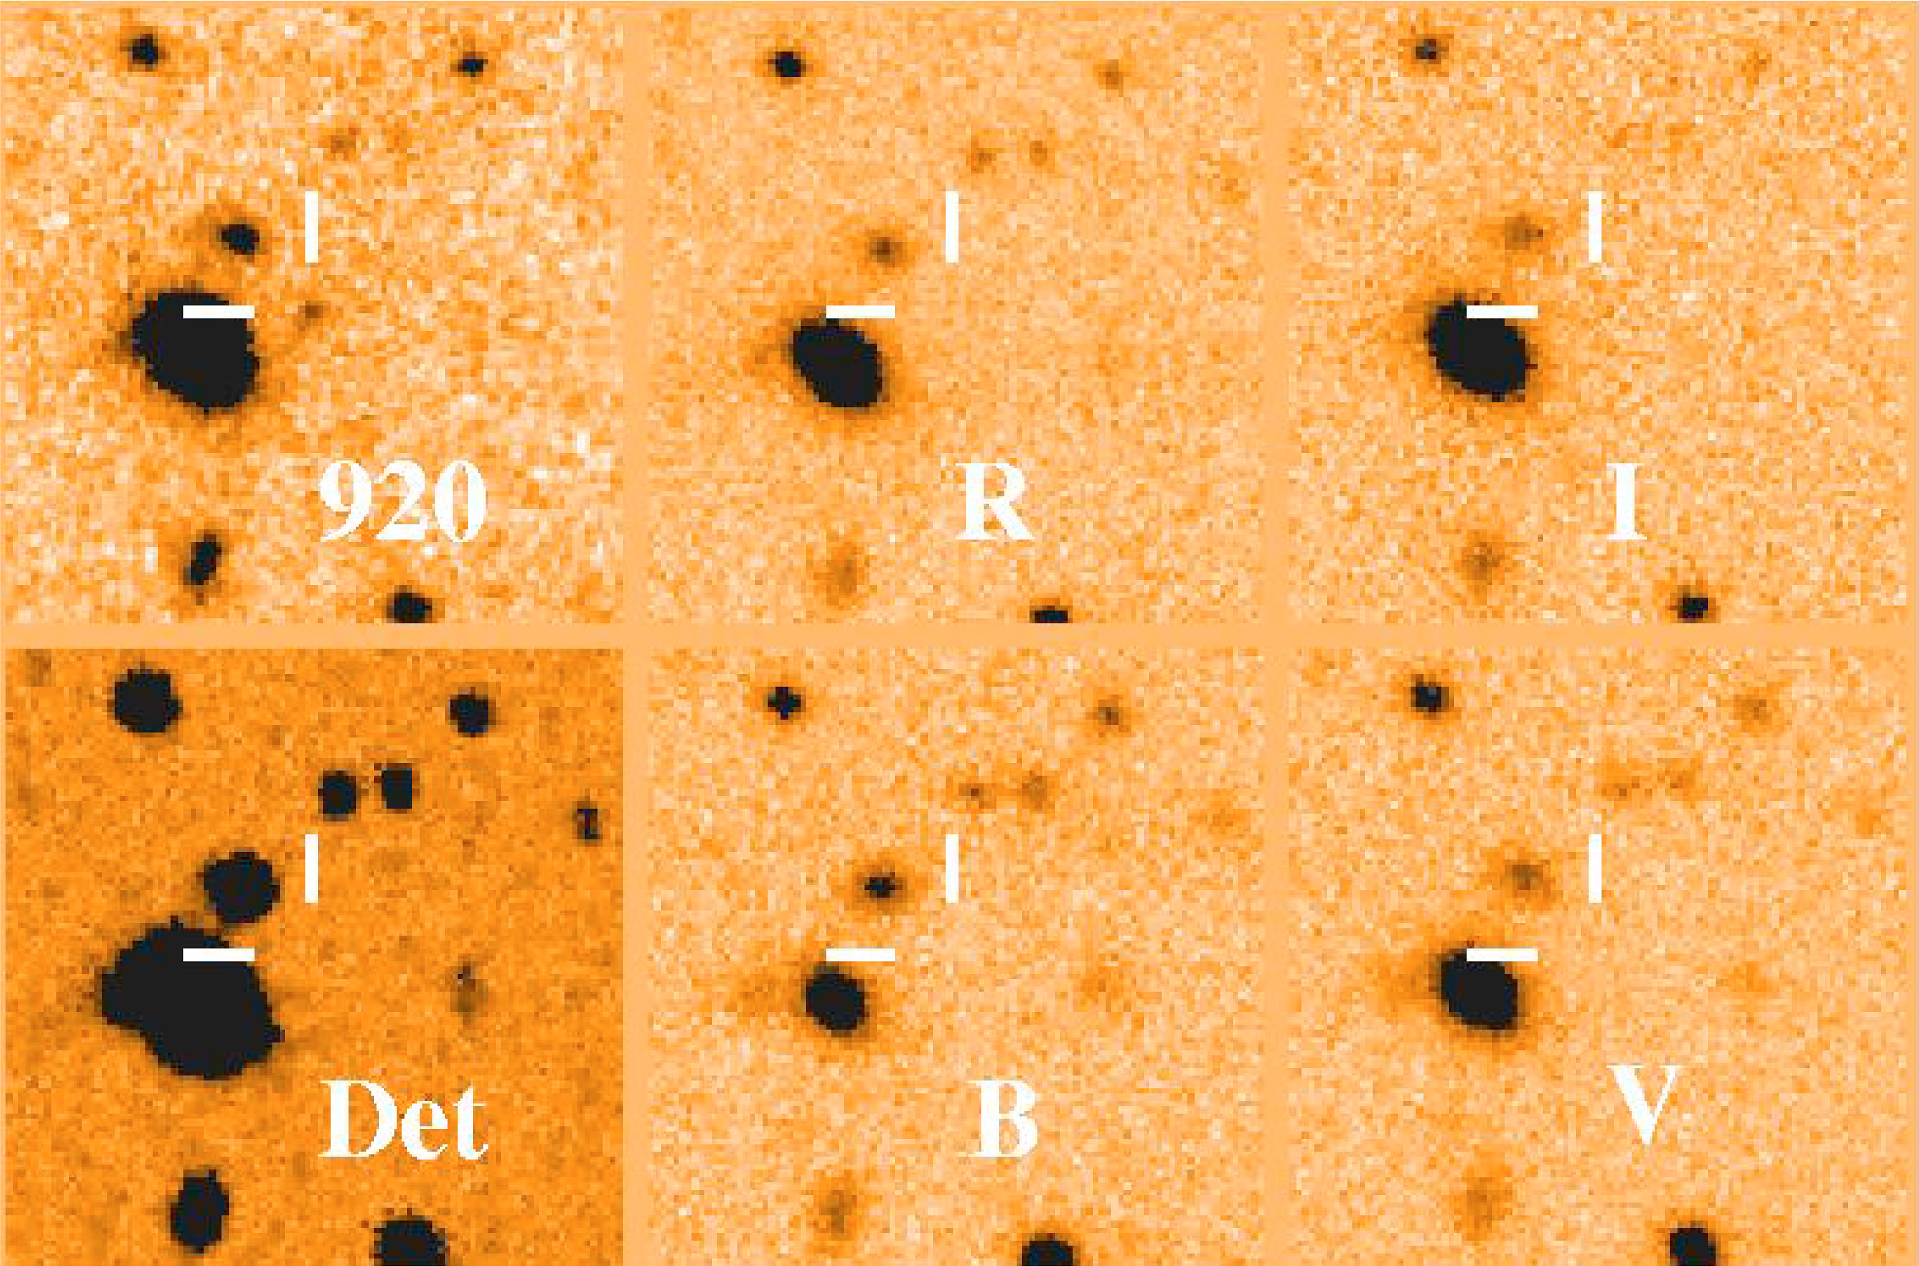

Image of the extremely distant galaxy z6VDF J022803-041618

Image of a particular object (at the center), as seen at various wavelengths (colours) on CCD-frames obtained through different optical filters with the CFH12K camera at the CFHT (Canada-France-Hawaii telescope at Mauna Kea (Hawaii, USA)). The object is only visible in the NB920 frame in which emission at the near-infrared wavelength 920 nm is registered (upper left). It is not seen in any of the others (Blue [450 nm], Visual [550 nm], Red [650 nm], Infrared [800 nm]), nor in a combination of these (the "sum" of BVRI, the so-called "detection" image, here labeled as "Det"; it is used to detect closer objects from their optical colours for spectroscopic follow-up observations). The indicated object was later shown to be an extremely distant galaxy and has been designated z6VDF J022803-041618. Each of the six photos covers 20 x 20 square arcsec; North is up, East is right.

Credit: ESO